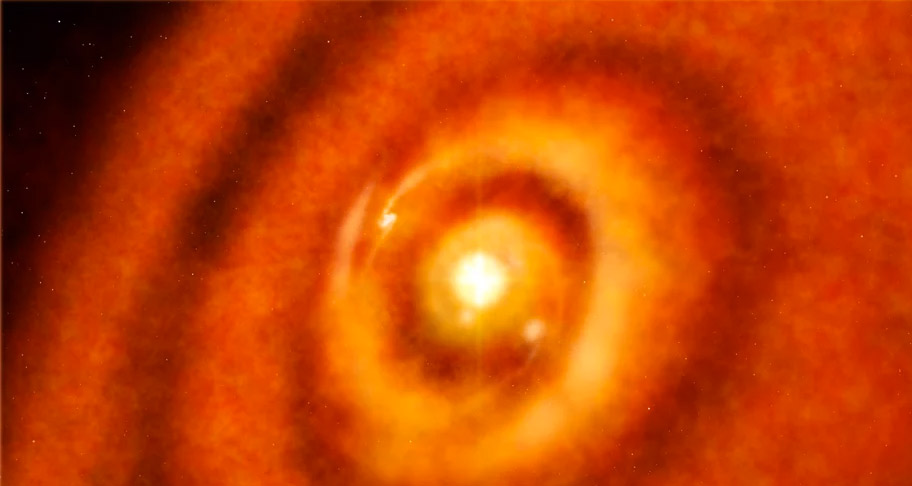

Animation Zooming in on Theoretical Protoplanet around HL Tau

This artist's rendition of a protoplanetary disk around the star HLTau is inspired by data from the Large Aticama Millimeter/submillimeter Array (ALMA) and the Karl Jansky Very Large Array (VLA) in New Mexico which provides unprecedented resolution of clumps of material. The animation zooms through the disk to a theoretical planet forming near the star.

Credit: Alexandra Angelich (NRAO/AUI/NSF). Music: Mark Mercury.